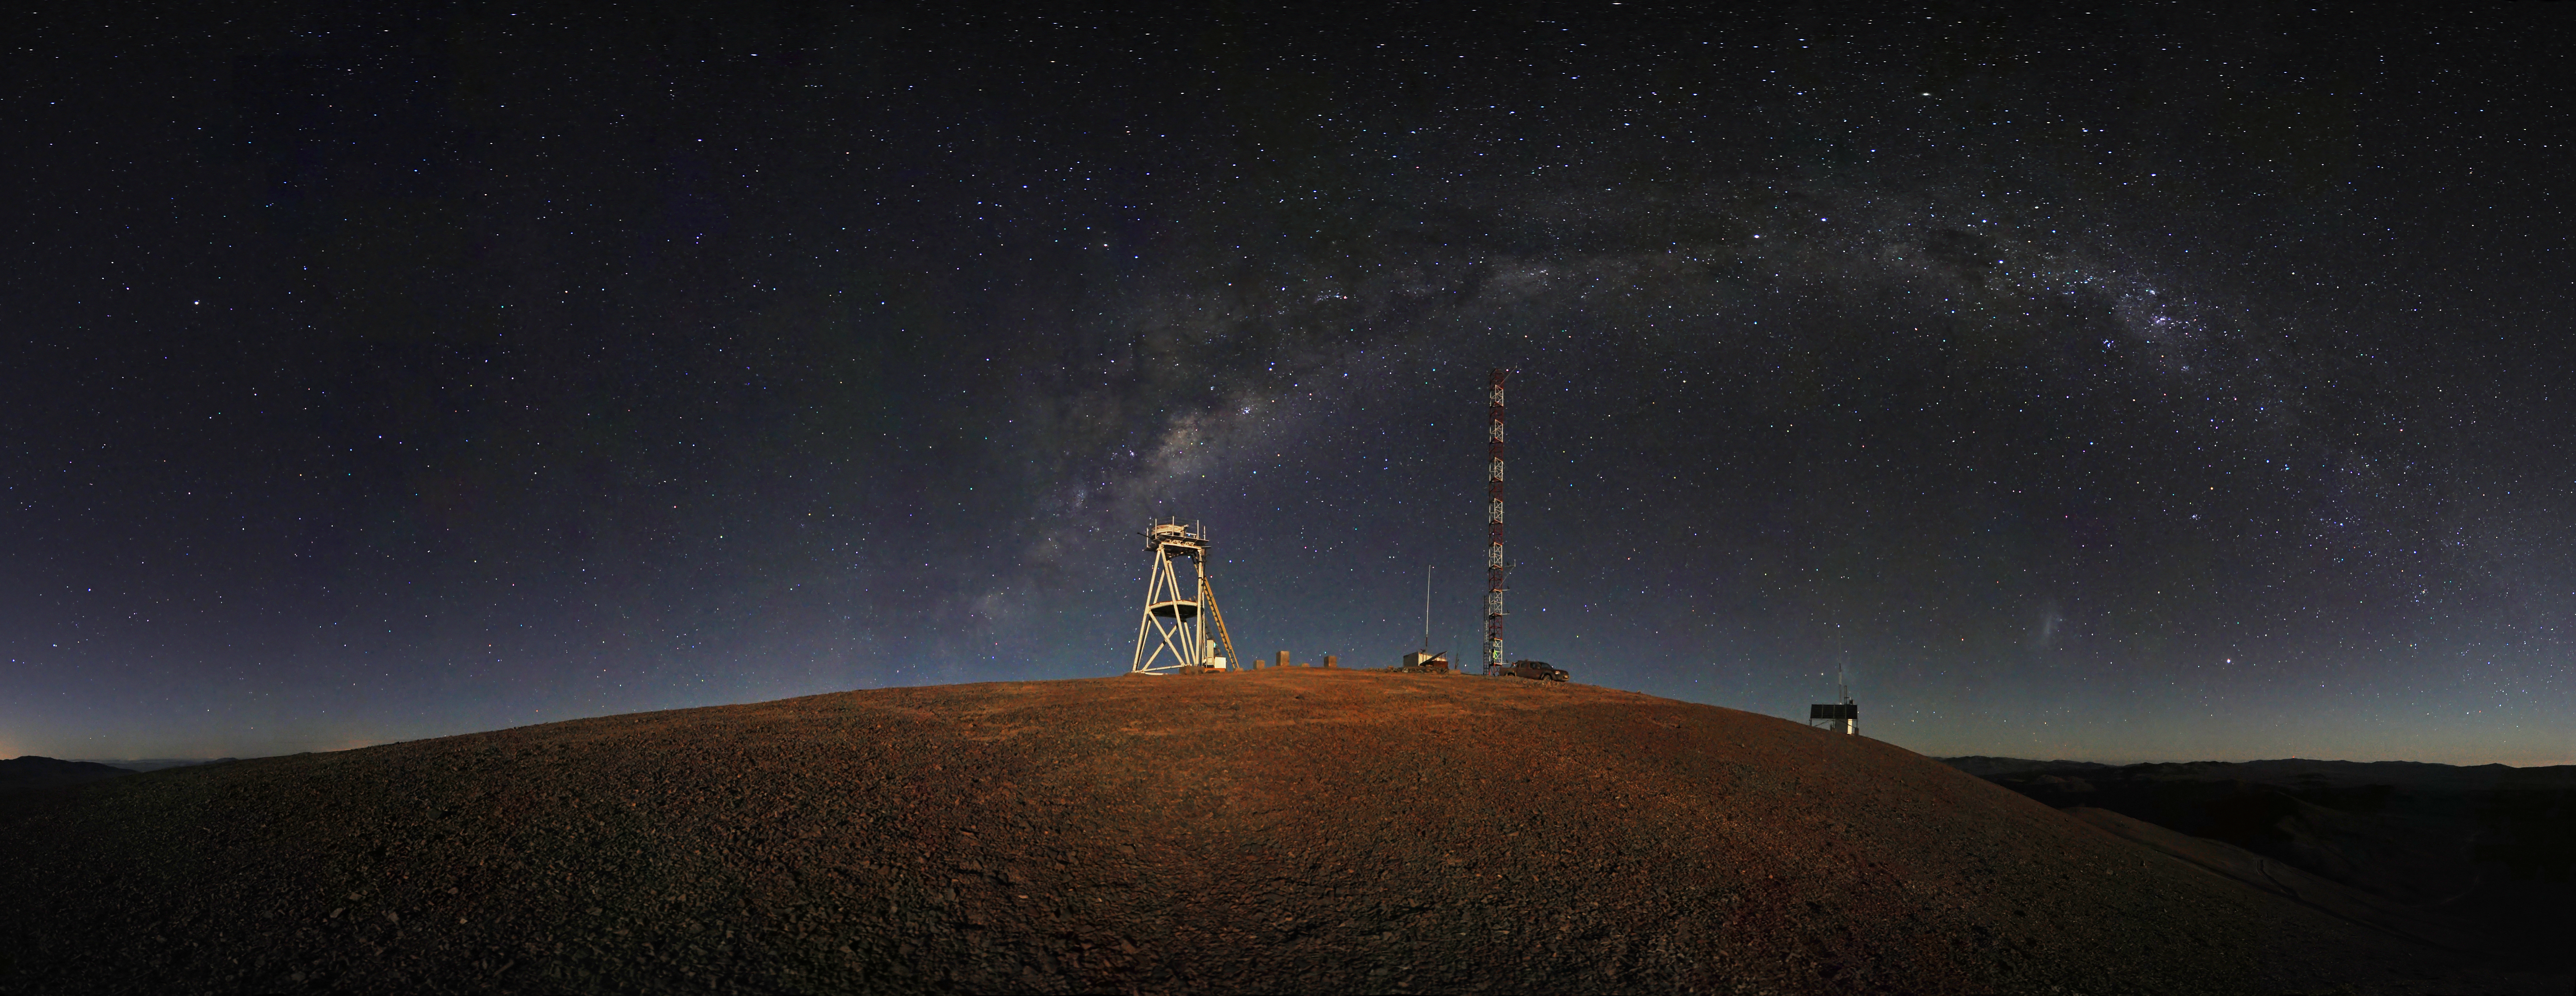

Cerro Armazones night-time panorama*

This night-time panorama shows Cerro Armazones in the Chilean desert, near ESO's Paranal Observatory, site of the Very Large Telescope (VLT). Cerro Armazones was chosen as the site for the planned European Extremely Large Telescope (E-ELT), which, with its 40-metre-class diameter mirror, will be the world’s biggest eye on the sky.

An amazing interactive virtual tour is available here

This image is available as a mounted image in the ESOshop.

Credit: ESO/S. Brunier